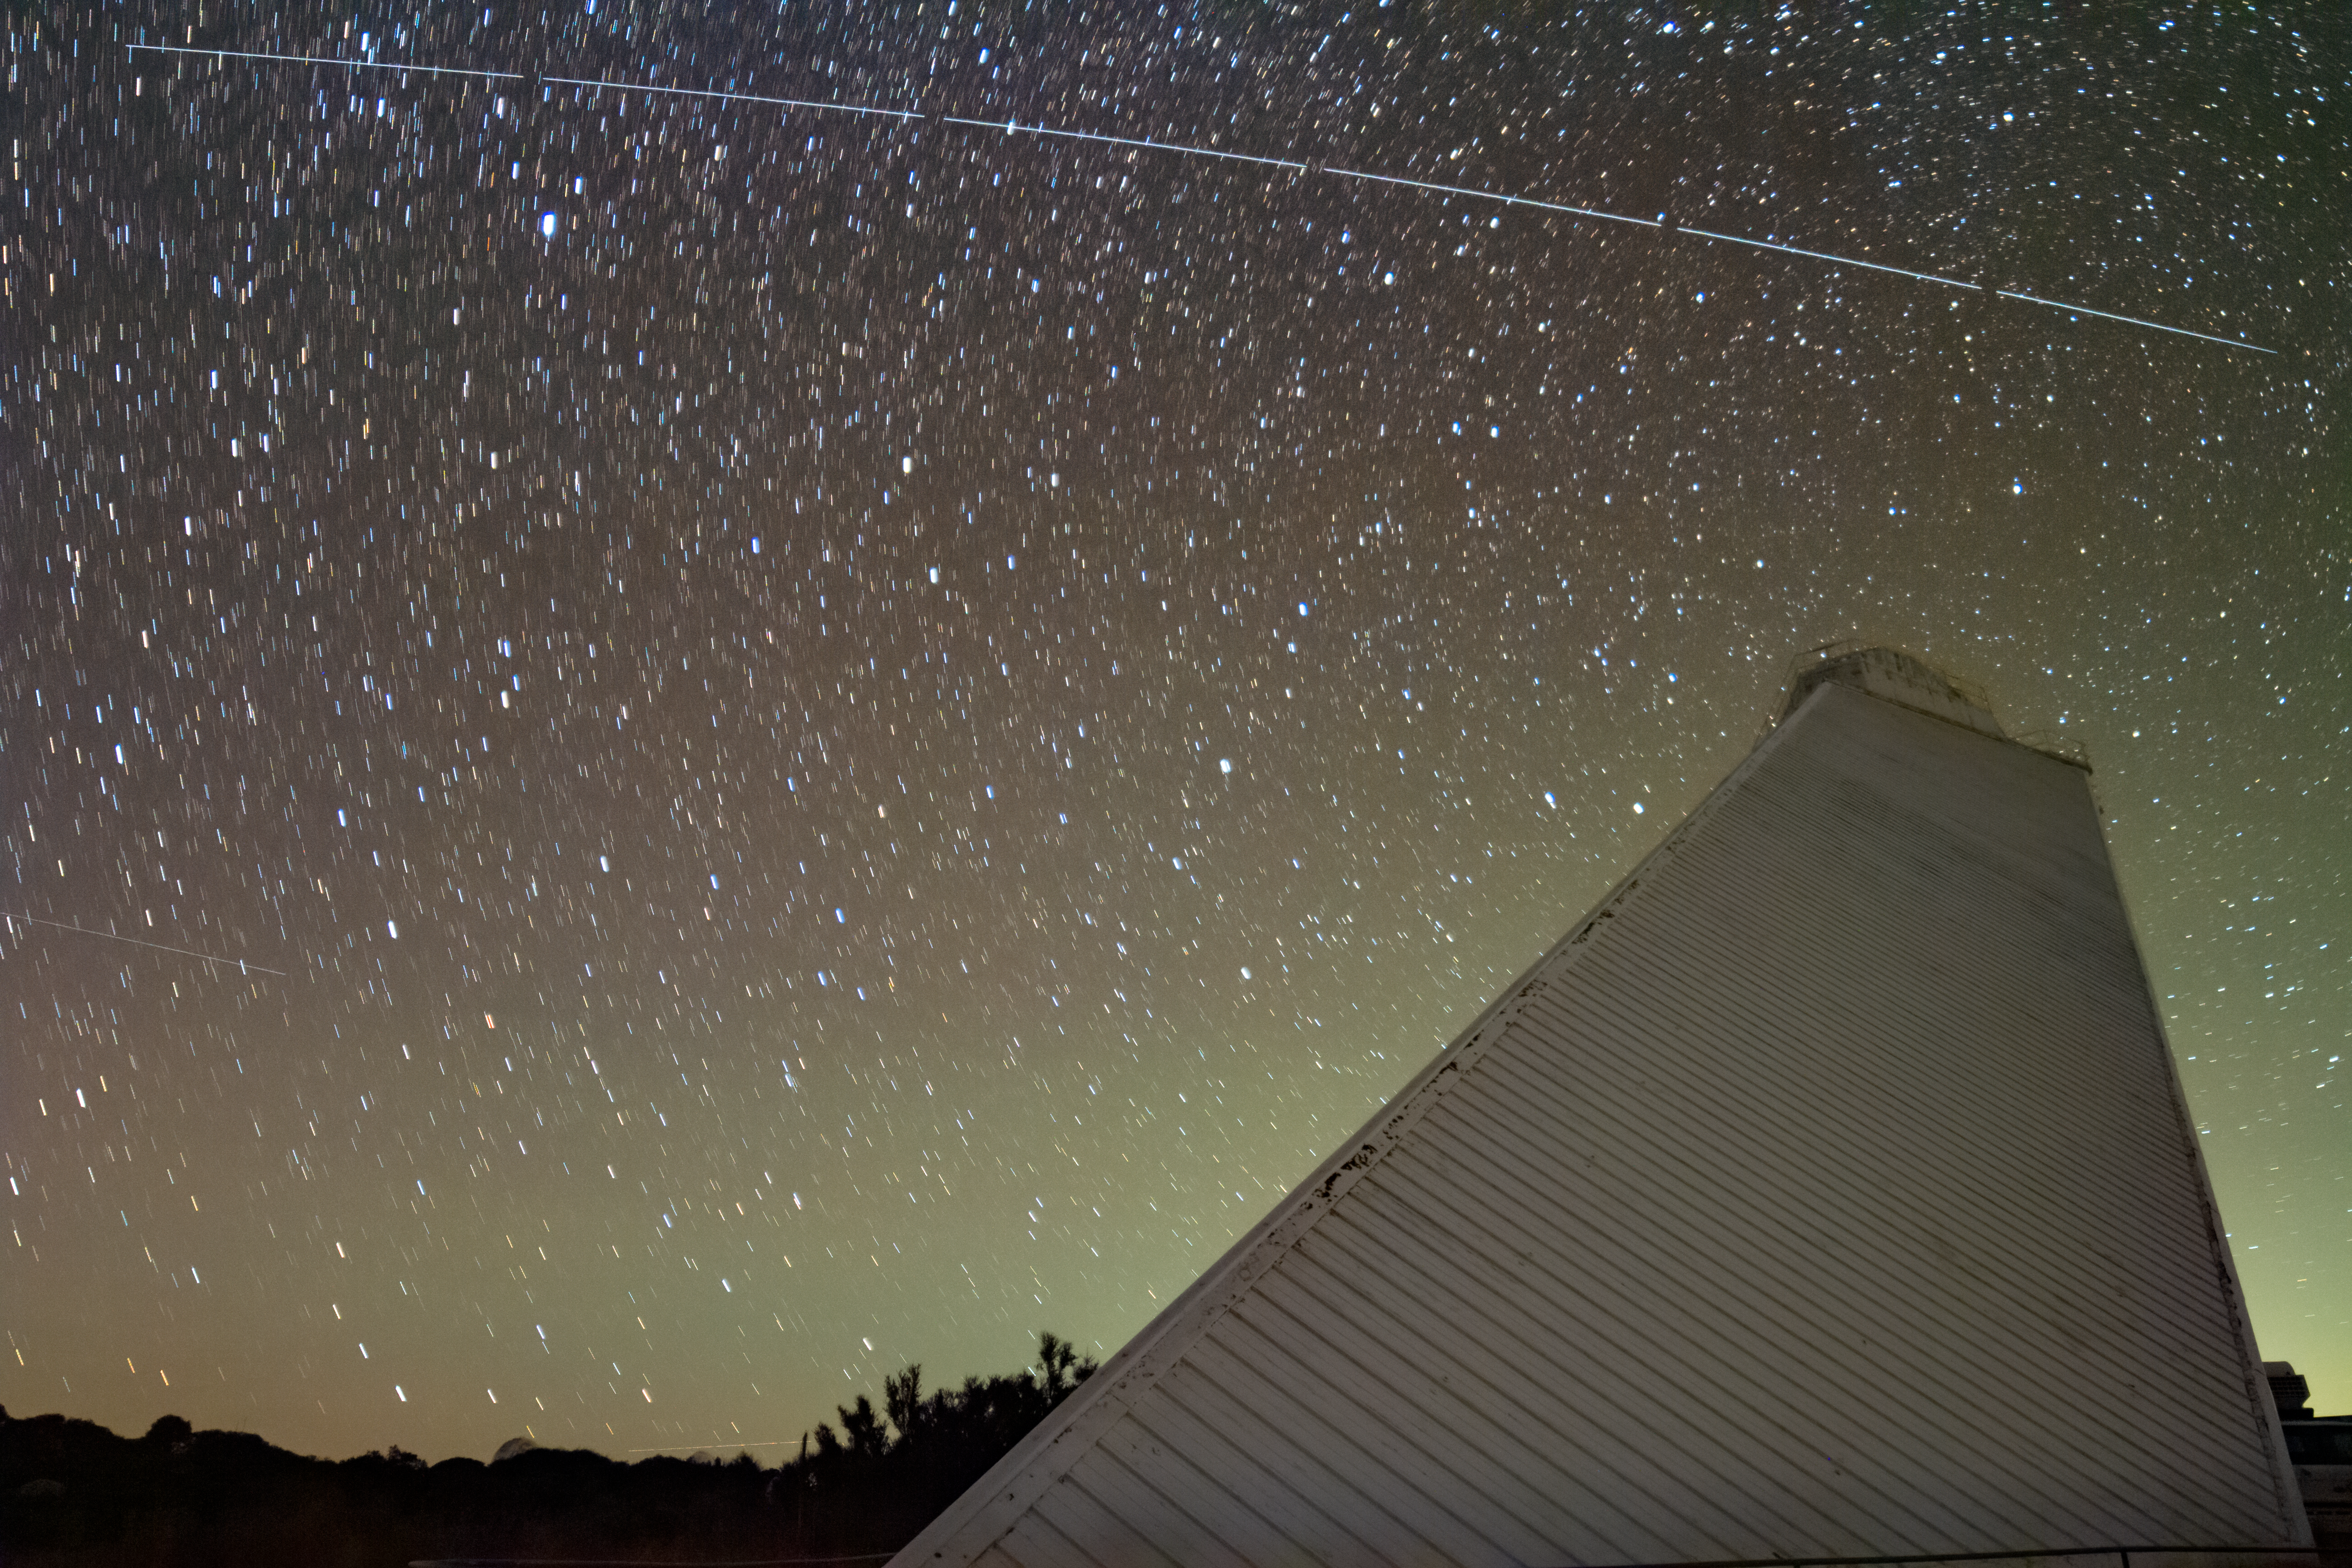

Trail left by BlueWalker 3 over McMath-Pierce Solar Telescope at Kitt Peak National Observatory

Trail left by BlueWalker 3 over McMath-Pierce Solar Telescope at Kitt Peak National Observatory, a Program of NSF's NOIRLab.

Credit: KPNO/NOIRLab/IAU/SKAO/NSF/AURA/R. Sparks